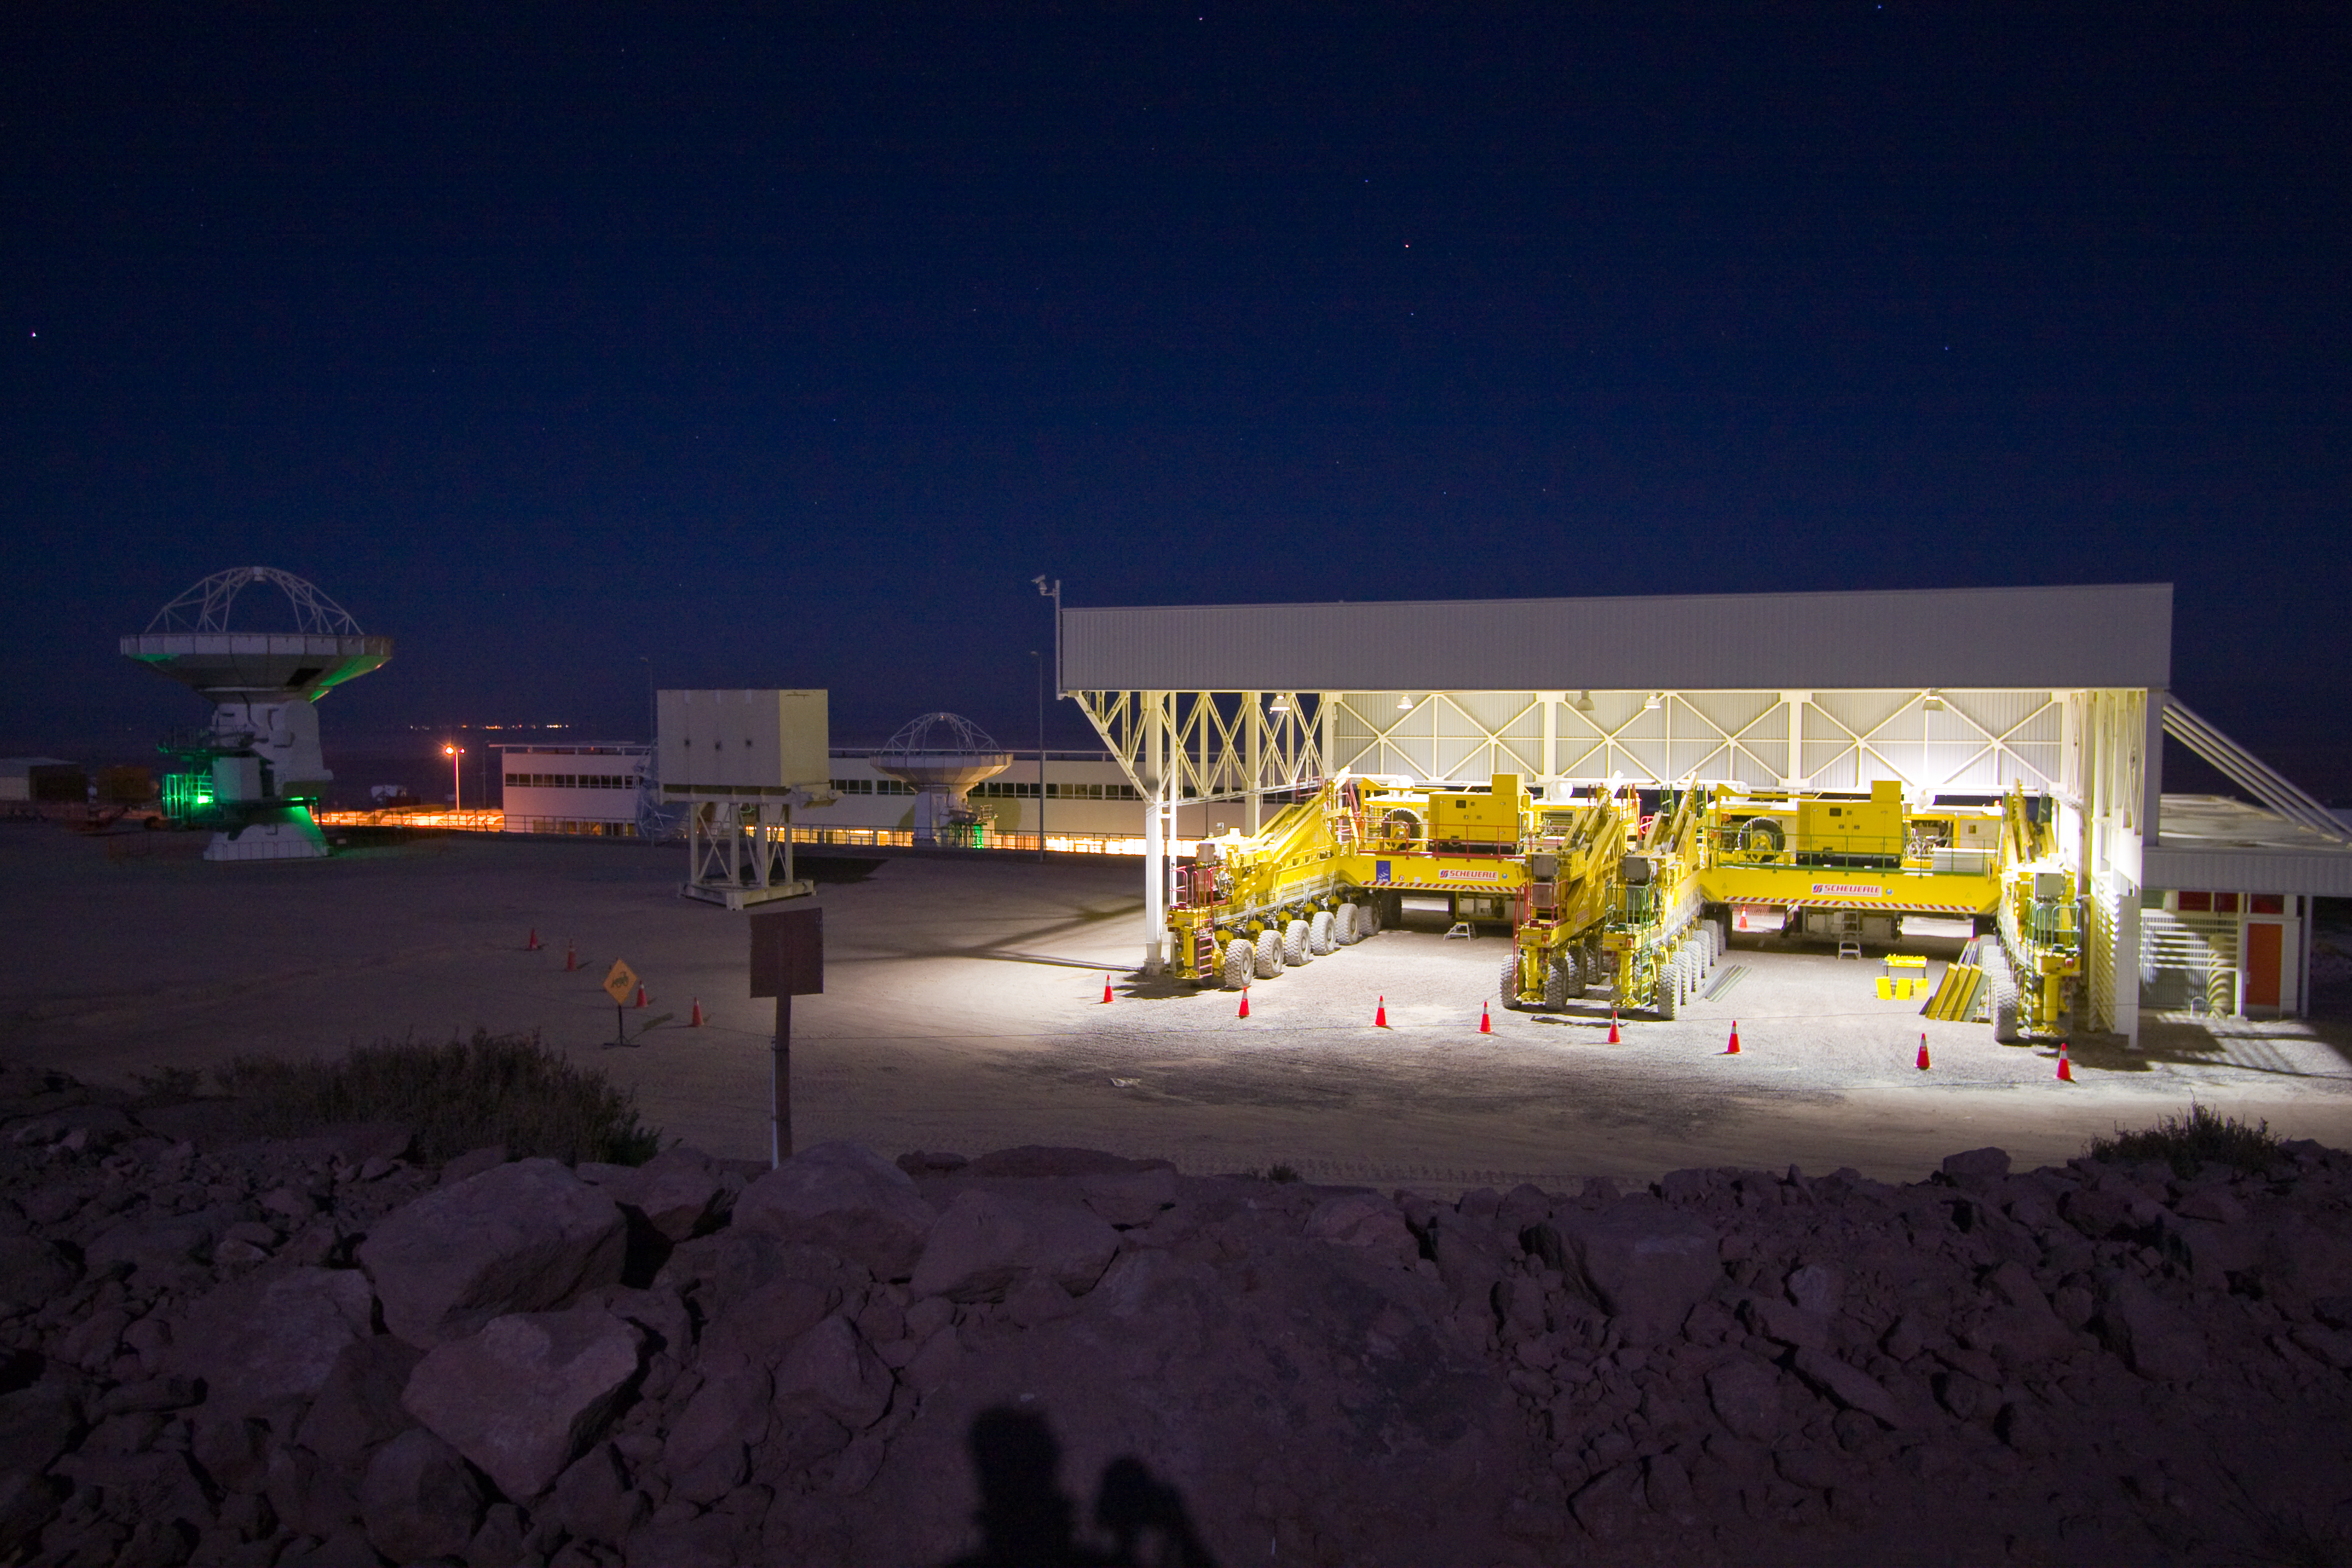

The ALMA transporter shelter at the Operations Support Facility (OSF)

The ALMA (Atacama Large Millimeter/submillimeter Array) Transporter Shelter at the Operations Support Facility (OSF). ALMA is the largest ground-based astronomy project in existence, and will be comprised of a giant array of 12-m submillimetre quality antennas, with baselines of several kilometres. An additional, compact array of 7-m and 12-m antennas will complement the main array. Moving the antennae around requires enormous, specially built transporters and enormous garages for when the transporters are not in use. Construction of ALMA started in 2003 and will be completed in 2012. The ALMA project is an international collaboration between Europe, East Asia and North America in cooperation with the Republic of Chile.

Credit: H. Sommer/ALMA (ESO/NAOJ/NRAO)